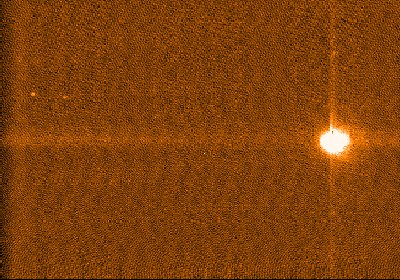

MELIPAL: first image

First image of a star obtained with the CCD camera at the 20-cm guide telescope on MELIPAL, at the beginning of pointing and tracking tests.

Credit: ESO